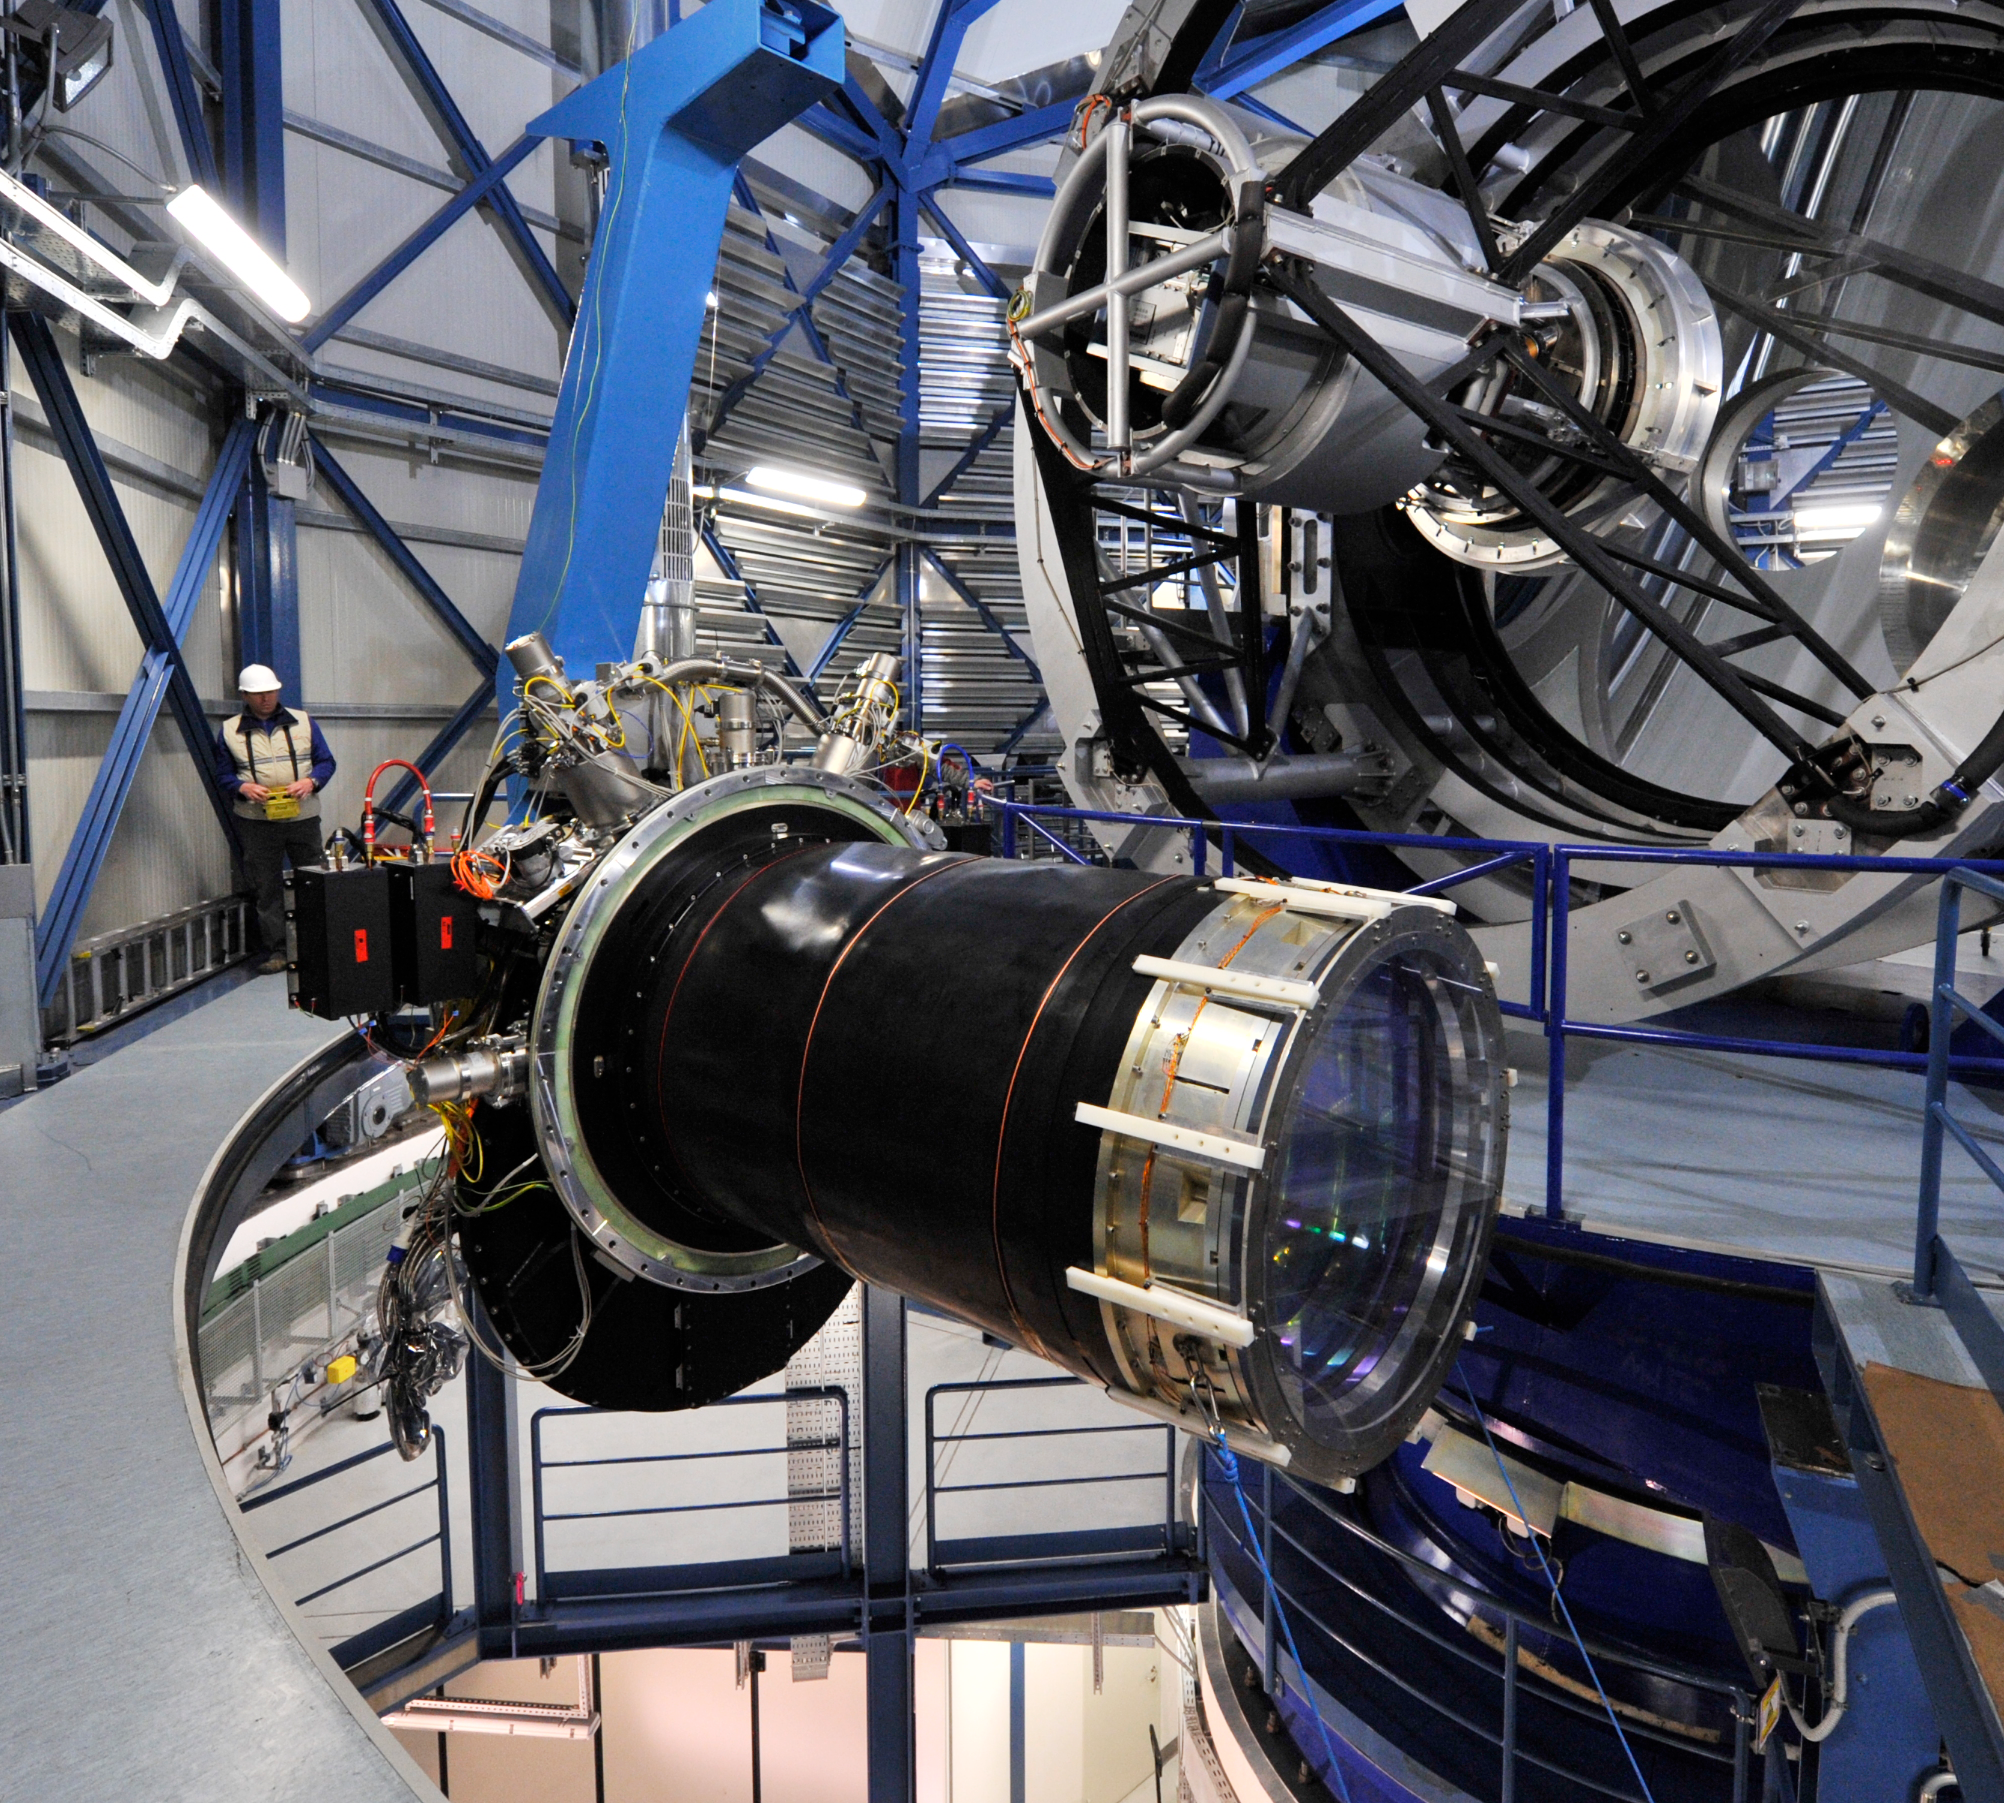

VISTA’s giant infrared camera

The three-tonne VISTA infrared camera hangs in the air in front of the telescope after it was removed to allow VISTA's main mirror to be recoated in September 2009. Towards the right the optical window that seals the camera glints in the artificial light and on the left the complex cryogenic cooling and electronic systems for the sixteen infrared-sensitive detectors can be seen. Observing at wavelengths longer than those visible with the human eye allows VISTA to study objects that are otherwise impossible to see because they are either too cool to shine, obscured by dust clouds or because they are so far away that their light has been stretched beyond the visible range by the expansion of the Universe. The VISTA camera was designed and built by a consortium including the Rutherford Appleton Laboratory, the UK ATC and the University of Durham in the United Kingdom.

Credit: ESO/G. Hüdepohl (atacamaphoto.com)